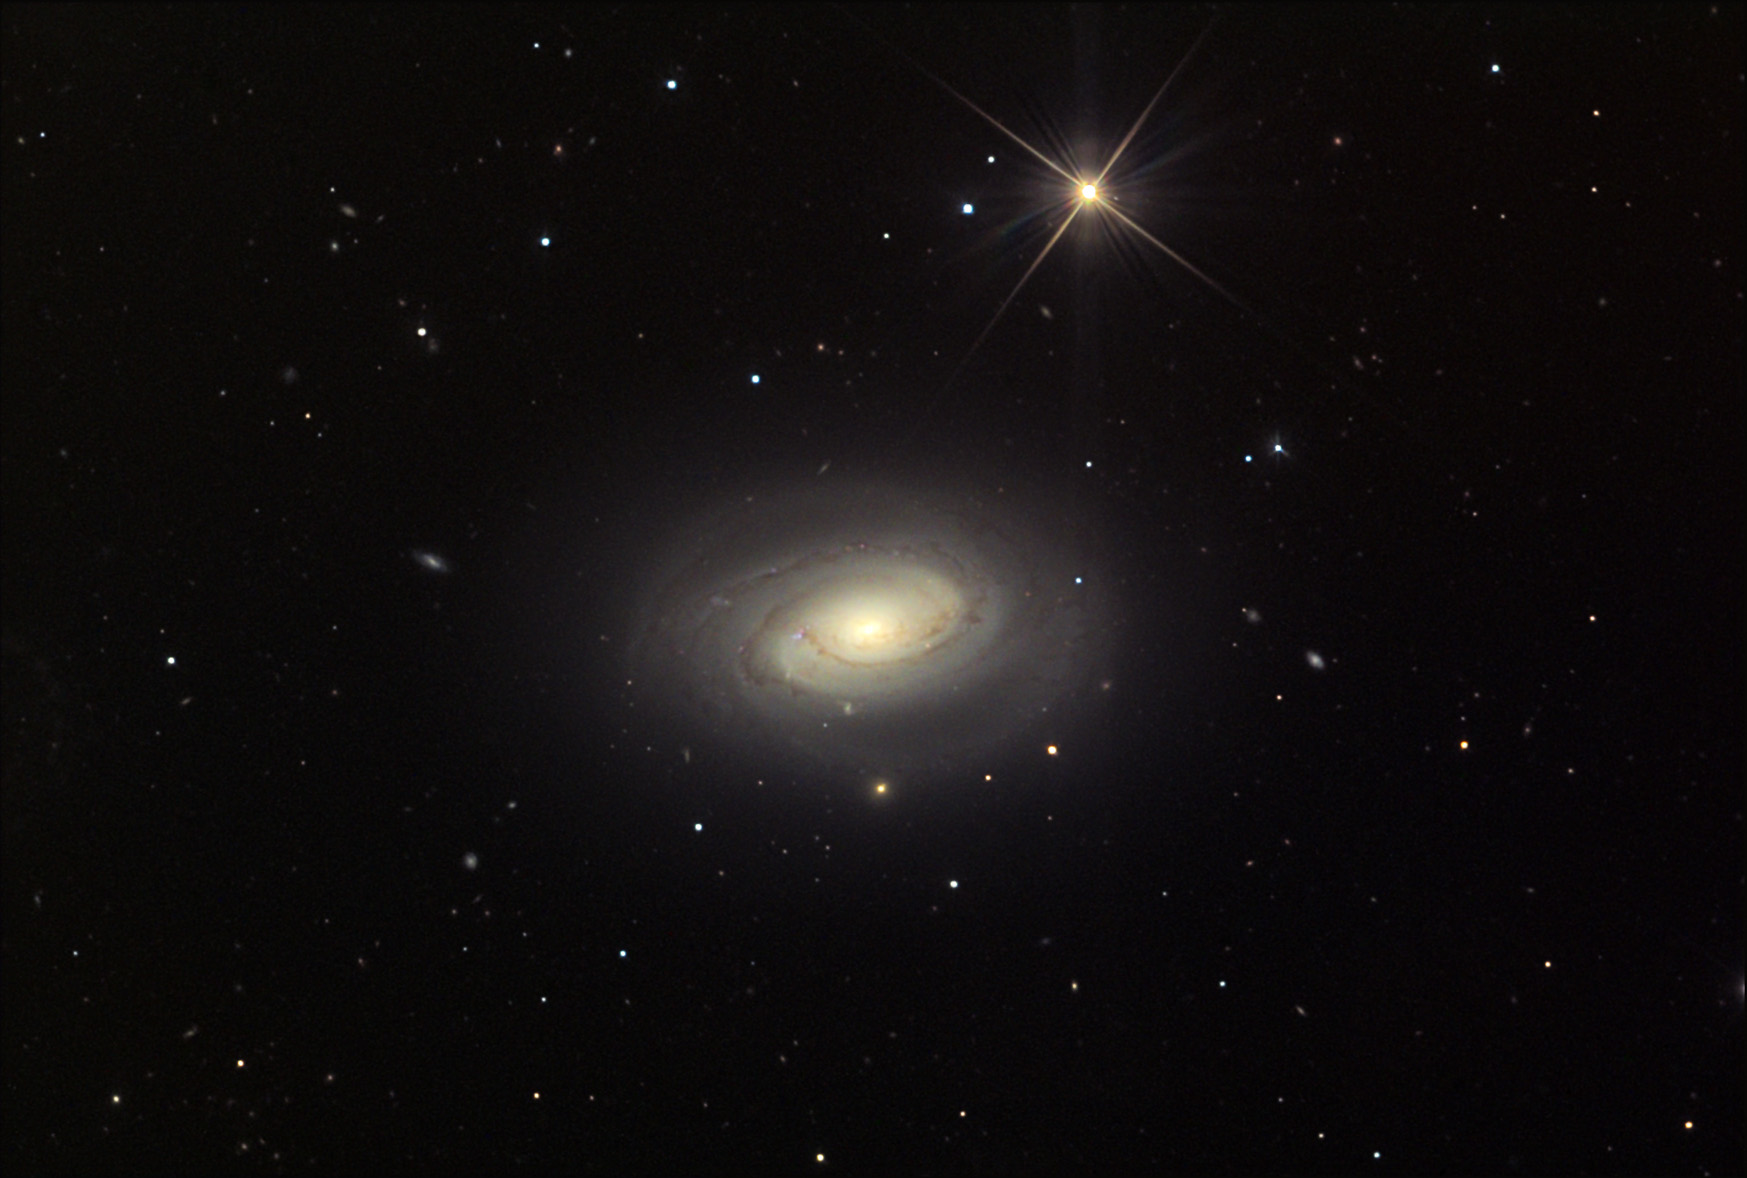

NGC 4450

This spiral galaxy is located in the constellation Coma Berenices. NGC 4450, along with M90, are members of the Virgo Supercluster of galaxies. Studies done with the Hubble Space Telescope show that this galaxy holds a supermassive black hole at the center.

This image was taken as part of Advanced Observing Program (AOP) program at Kitt Peak Visitor Center during 2014.

Credit: KPNO/NOIRLab/NSF/AURA/Adam Block